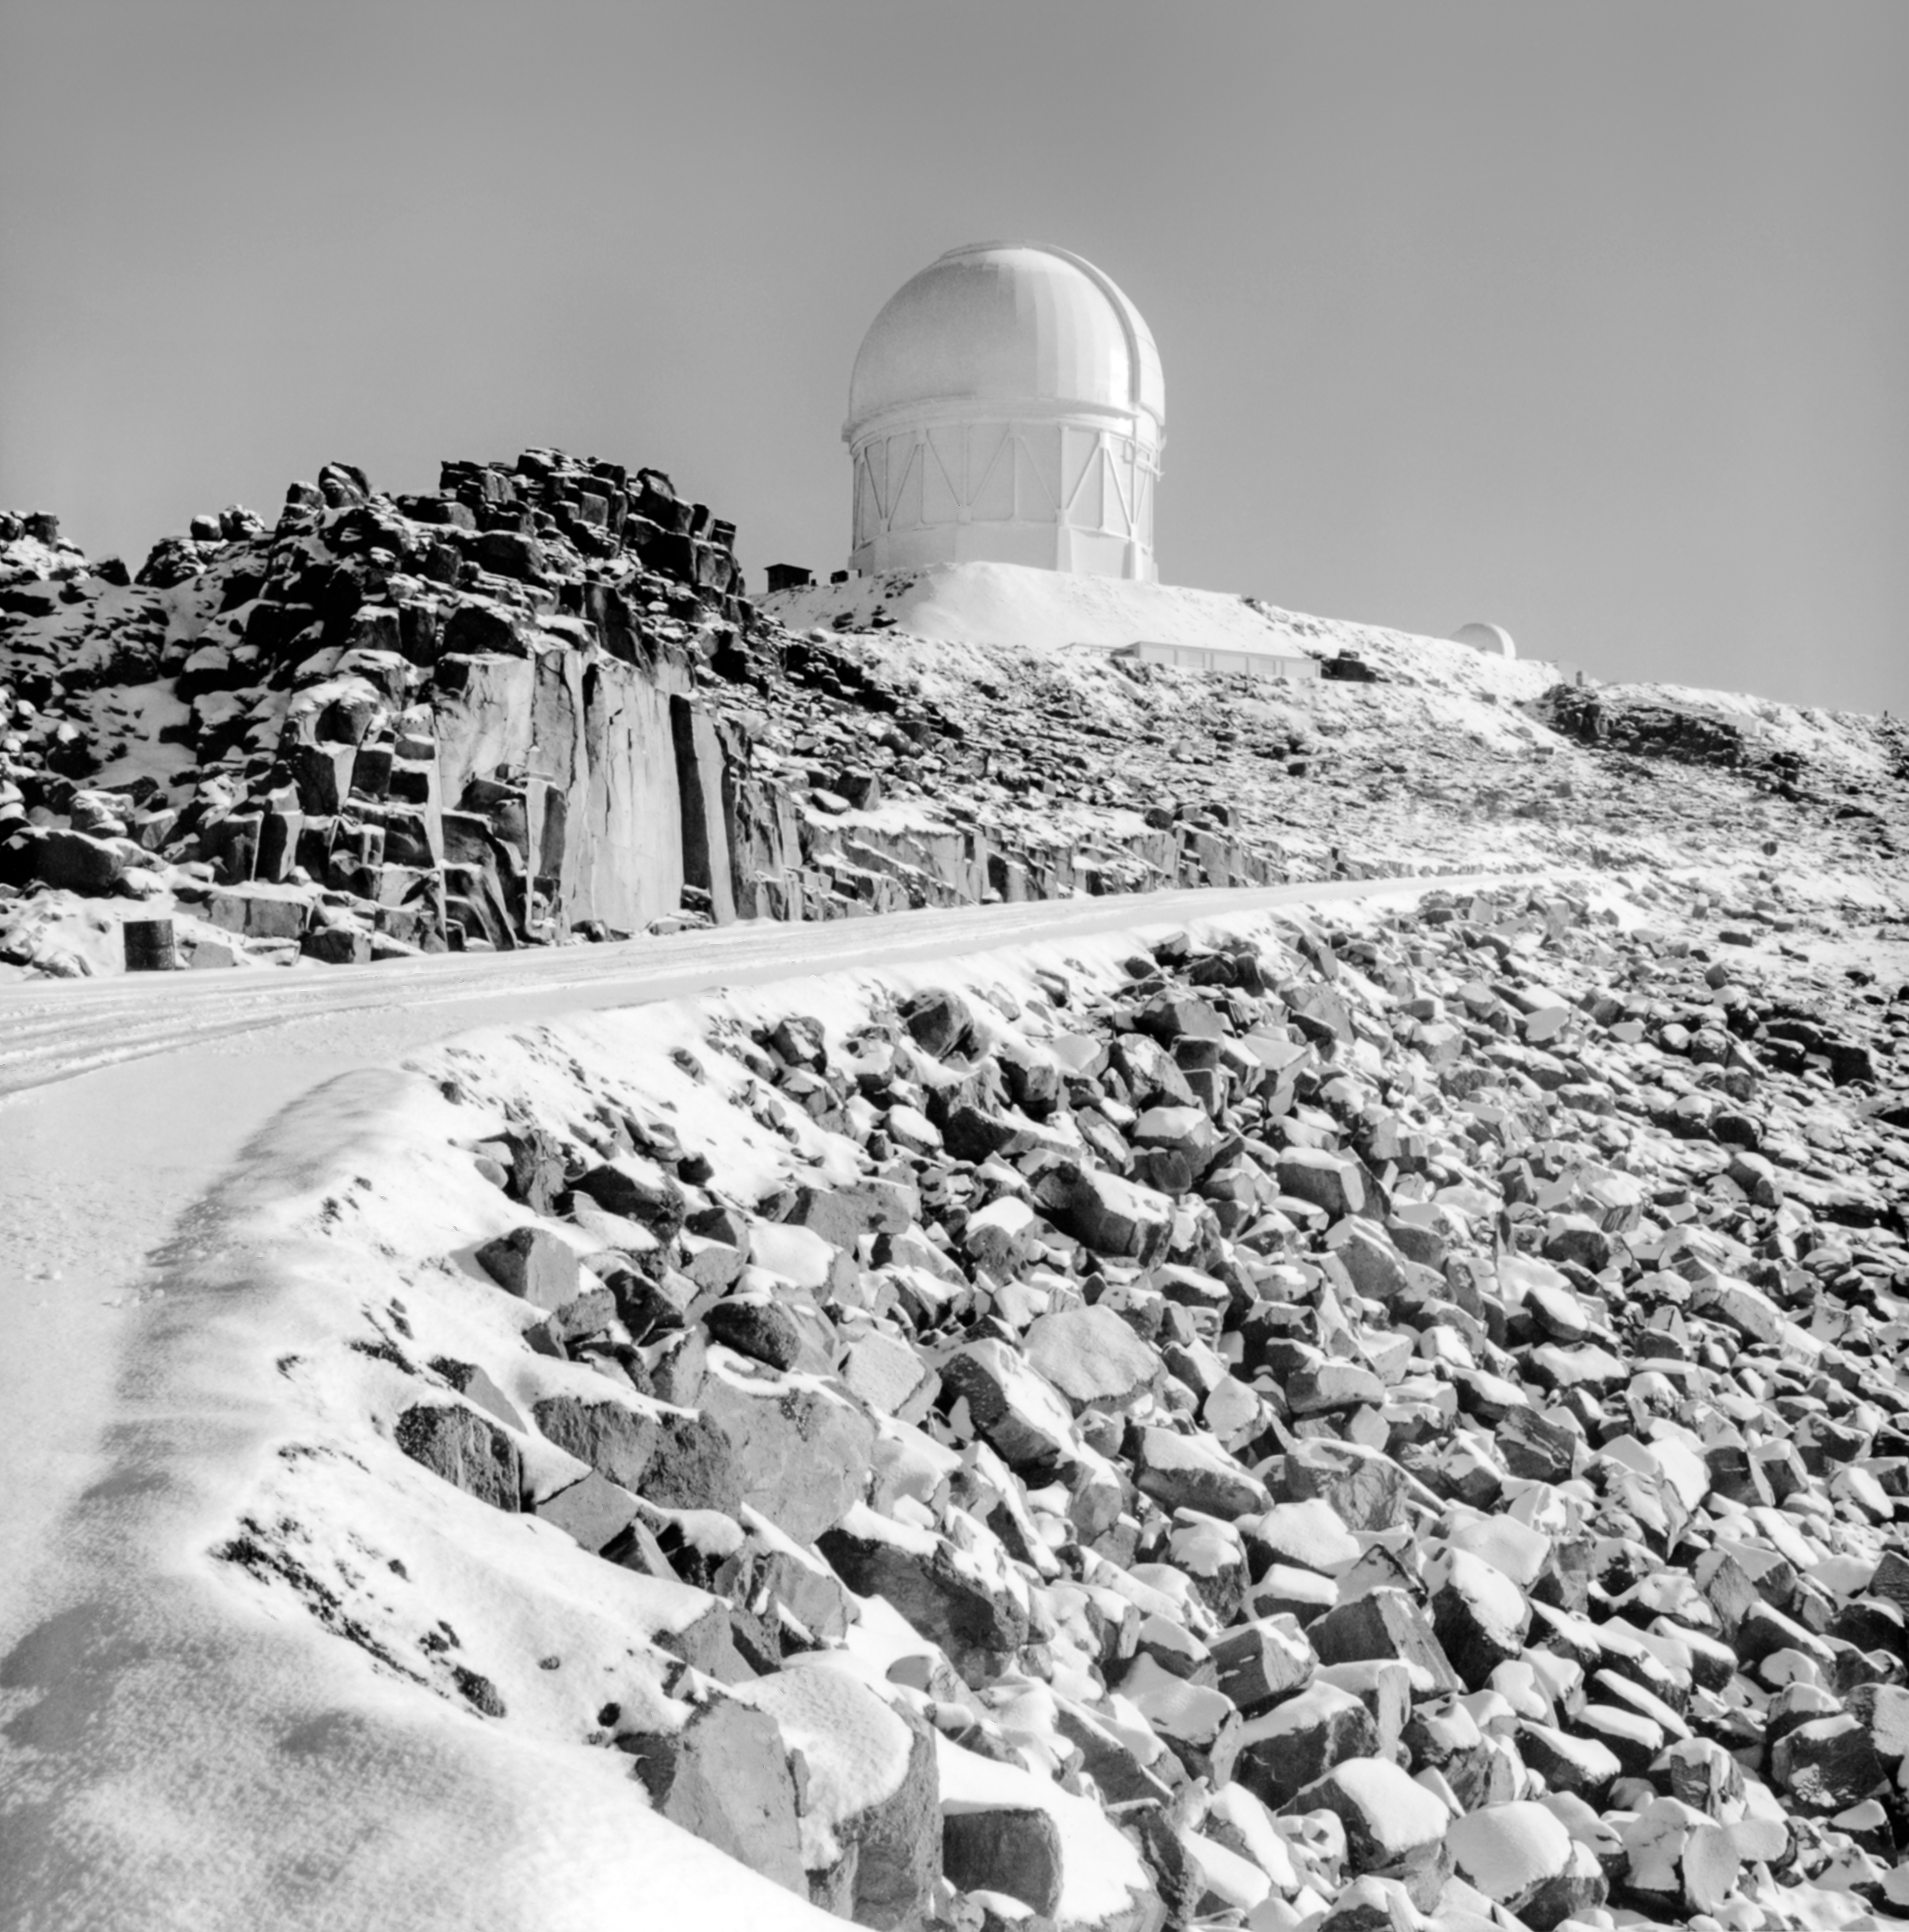

CTIO History - Passing by the Víctor M. Blanco 4-meter Telescope

A historical photo of a road by the Víctor M. Blanco 4-meter Telescope on Cerro Tololo Inter-American Observatory in Chile.

This image is part of NSF NOIRLab’s historical archives.

Credit: CTIO/NOIRLab/NSF/AURA/R. González